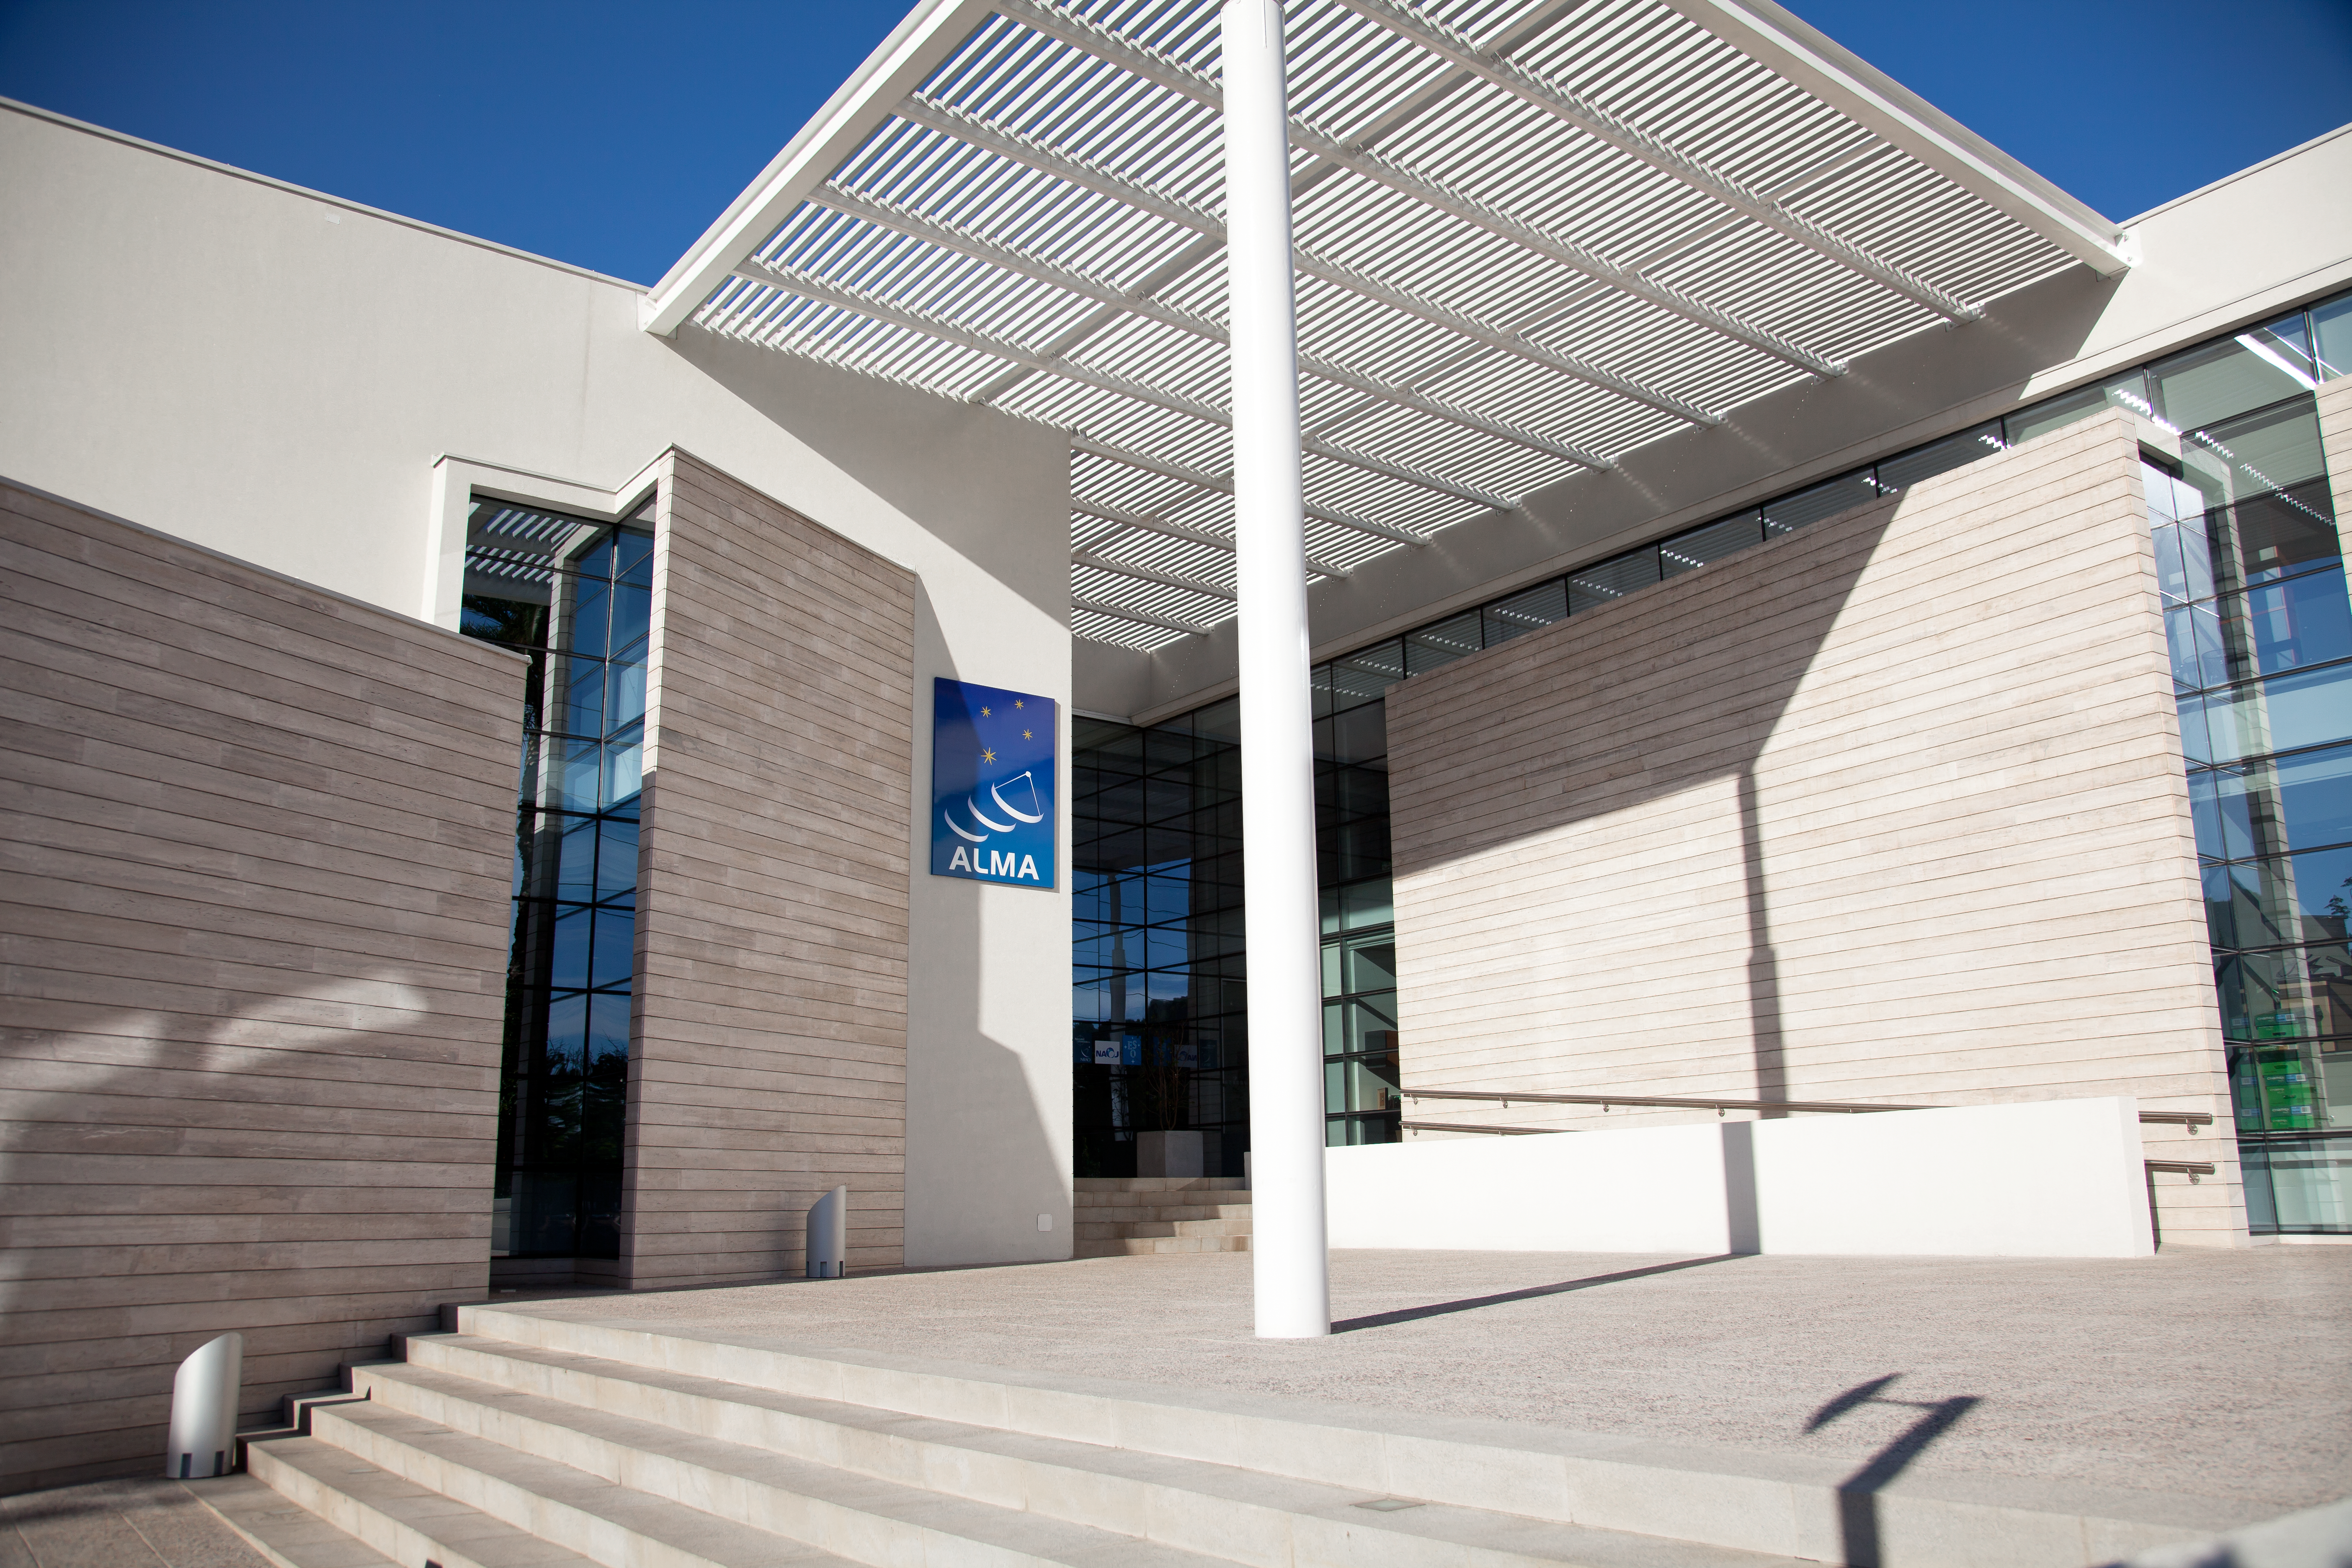

Entering the New ALMA Santiago Central Office

The entrance of The Santiago Central Office headquarters of the Atacama Large Millimeter/submillimeter Array (ALMA) project, located adjacent to the ESO offices in Santiago. With almost 7000 square metres of space, more than 100 offices and underground parking for 130 cars, it was built by ESO as part of its responsibilities as the European ALMA partner.

Credit: ESO & ALMA (ESO/NAOJ/NRAO)